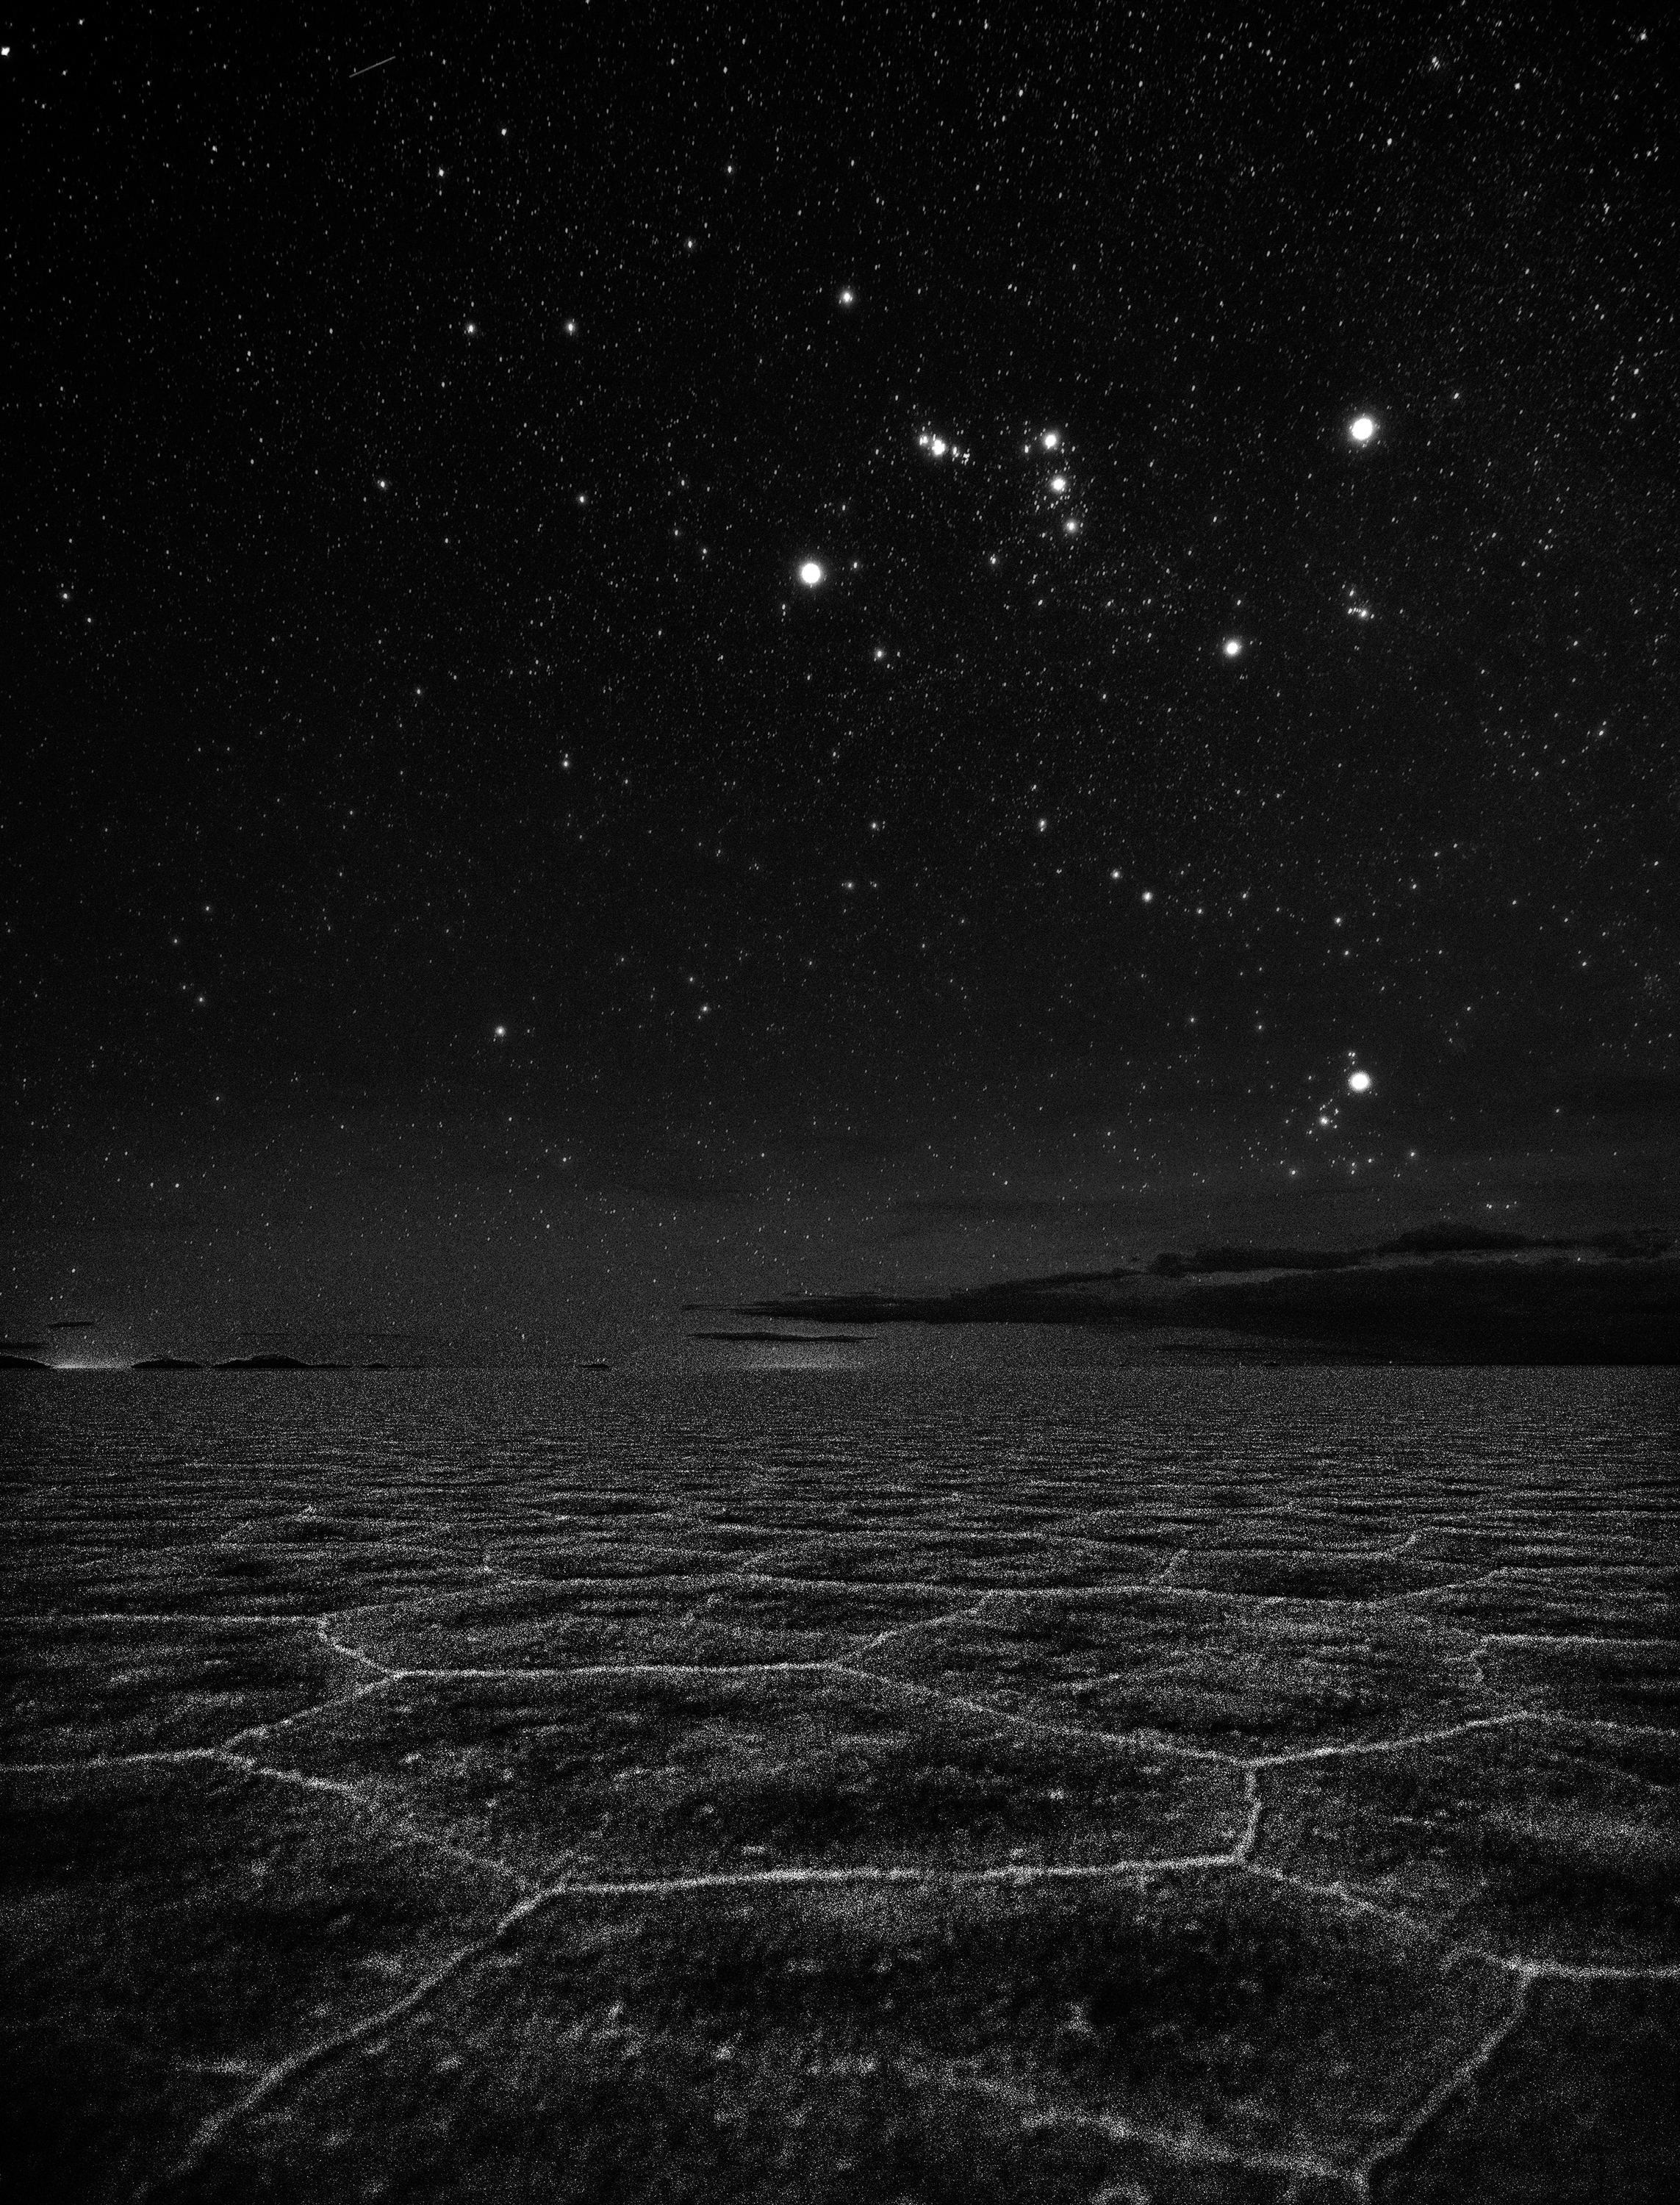

Luminous Salar de Uyuni

Image title: Luminous Salar de Uyuni
Author: Stephanie Ye Ziyi
Country: China, Nanjing

This black and white image taken in February 2017 in Uyuni Salt Flat of southwest Bolivia, the biggest salt flat in the world, shows one of the most recognisable constellations, Orion the hunter, and the open star cluster of the Hyades directly above the clouds at the horizon. Various cultures have different stories associated with Orion. The Aymara in this area of the world (Bolivia and Northern Chile) consider Orion’s Belt to be a Sky Bridge (chacka cilitu) or a Stairway made out of dough. This stairway is rather obvious in this picture. It appears as if the stars in the sky are scattered like grains of salt on the ground — an amazing composition.

For the Aymara, who were Christianised by the Spanish conquistadores, Orion and the Stairway are connected to the November festivals of the dead ancestors and the souls. In contrast to the original Christian culture, for these people in the southern hemisphere these festivals mark the beginning of summer, not the beginning of winter. While in the north, the “ghosts” of the ancestors are represented by the foggy weather in November, the Aymara greet the ancestors with flowers. This photograph in the dry salt flat, in contrast, seems to show the unlivable loneliness where the photographer meets the souls of the deceased.

The Yolnu people of Arnhem Land in Australia’s Northern Territory have a rich culturally significant story associated with Orion that carries a lesson. It tells of the three brothers of the Kingfish clan and their canoe Djulpan. Owing to their lack of patience, the brothers ate the sacred Kingfish, angering the Sun woman Walu who created a waterspout that sent them into the sky. Looking at the constellation Orion, the three stars in Orion’s belt represent the three brothers, Orion’s sword is the fishing line, and the two dimmer stars Bellatrix and Saiph form the two ends of the canoe Djulpan.

Also see image in Zenodo: https://doi.org/10.5281/zenodo.7425325

Credit: Stephanie Ye Ziyi/IAU OAE